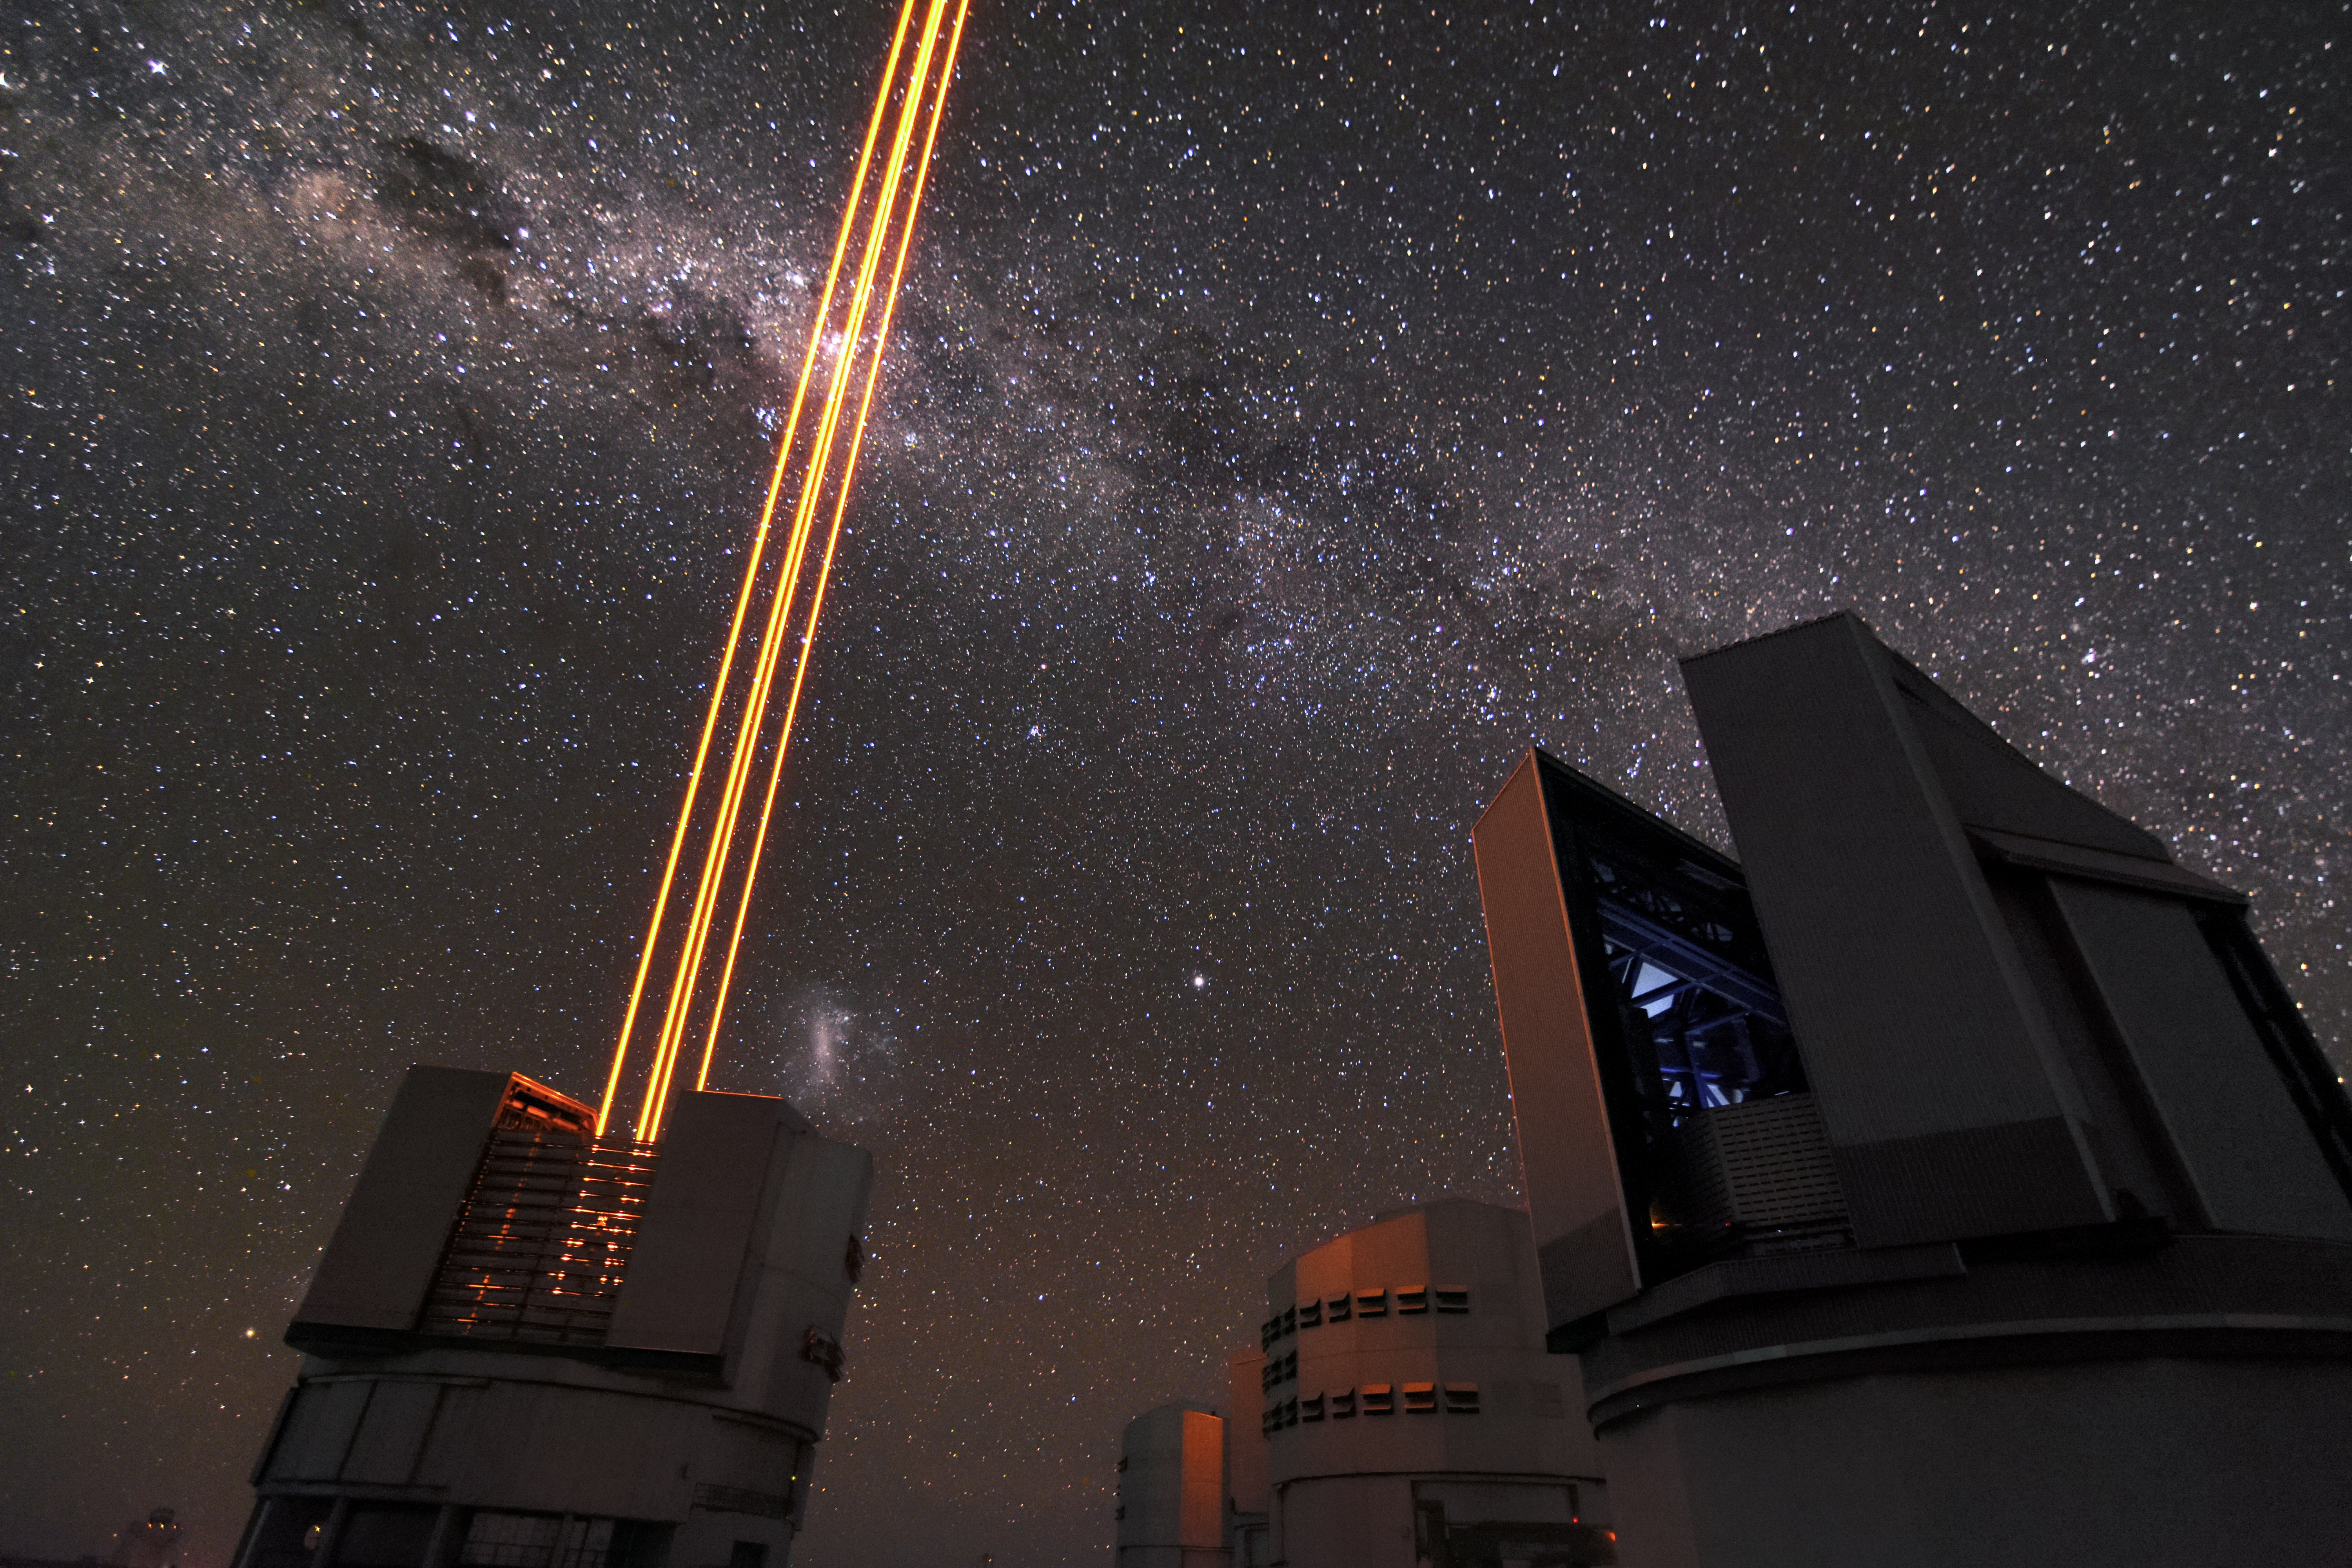

Shooting star

The four lasers shoot into the sky from Unit Telescope 4 of ESO's Very Large Telescope (VLT) in this photo. These lasers create an artificial guide star for the telescope's adaptive optics system.The system allows for the telescope acquire the sharpest images possible. Other ESO telescopes are poised to observe on the right side of the image.

Credit: ESO/Gregory Lambert